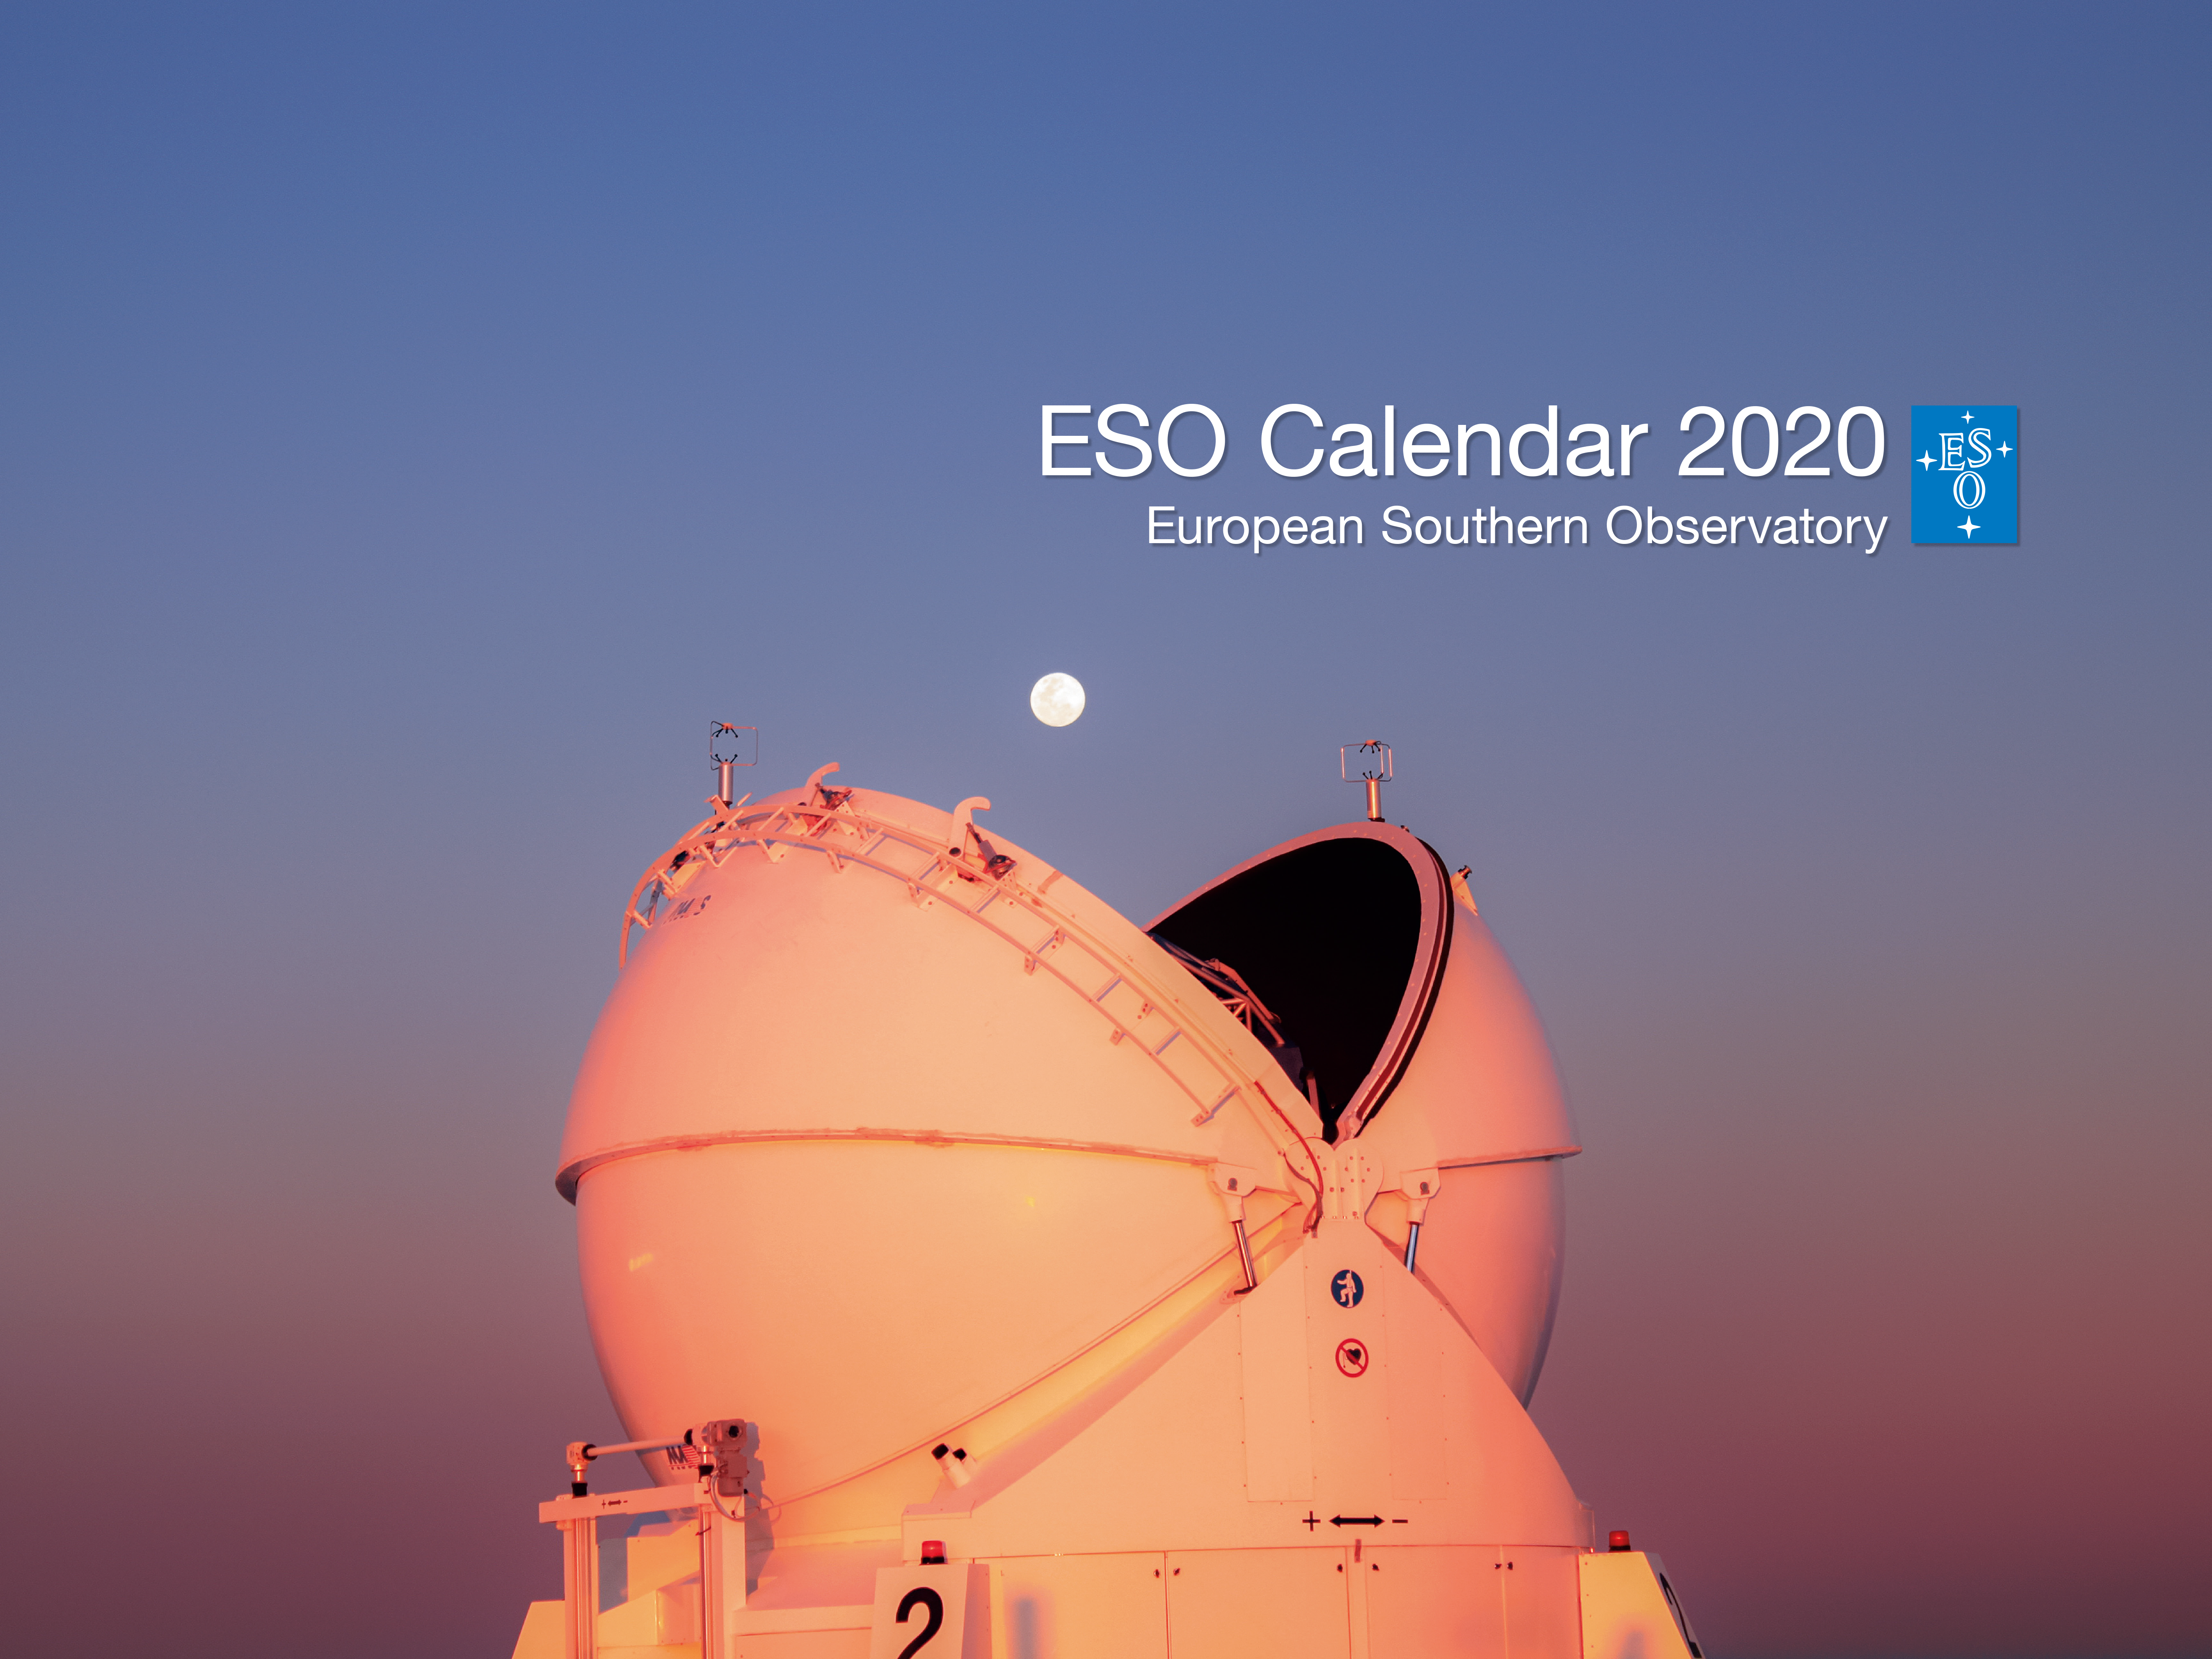

ESO Calendar 2020 cover

Is it Pac-Man trying to swallow the Moon or a fortuitous photo of one of our VLT Auxiliary telescopes on the cover of the 2020 ESO Calendar? The calendar, which is available in the ESOshop, has 12 images — a selection of our best photos of the cosmos and our telescopes against the stunning Chilean landscape — which will accompany you throughout the year. The calendar measures 43 x 43 centimetres and has 14 pages, with a cardboard back. It is available in the ESOshop for 9.50 euros. You can pre-order the calendar from the ESOshop. Deliveries will start in the second half of November 2019.

Credit: ESO